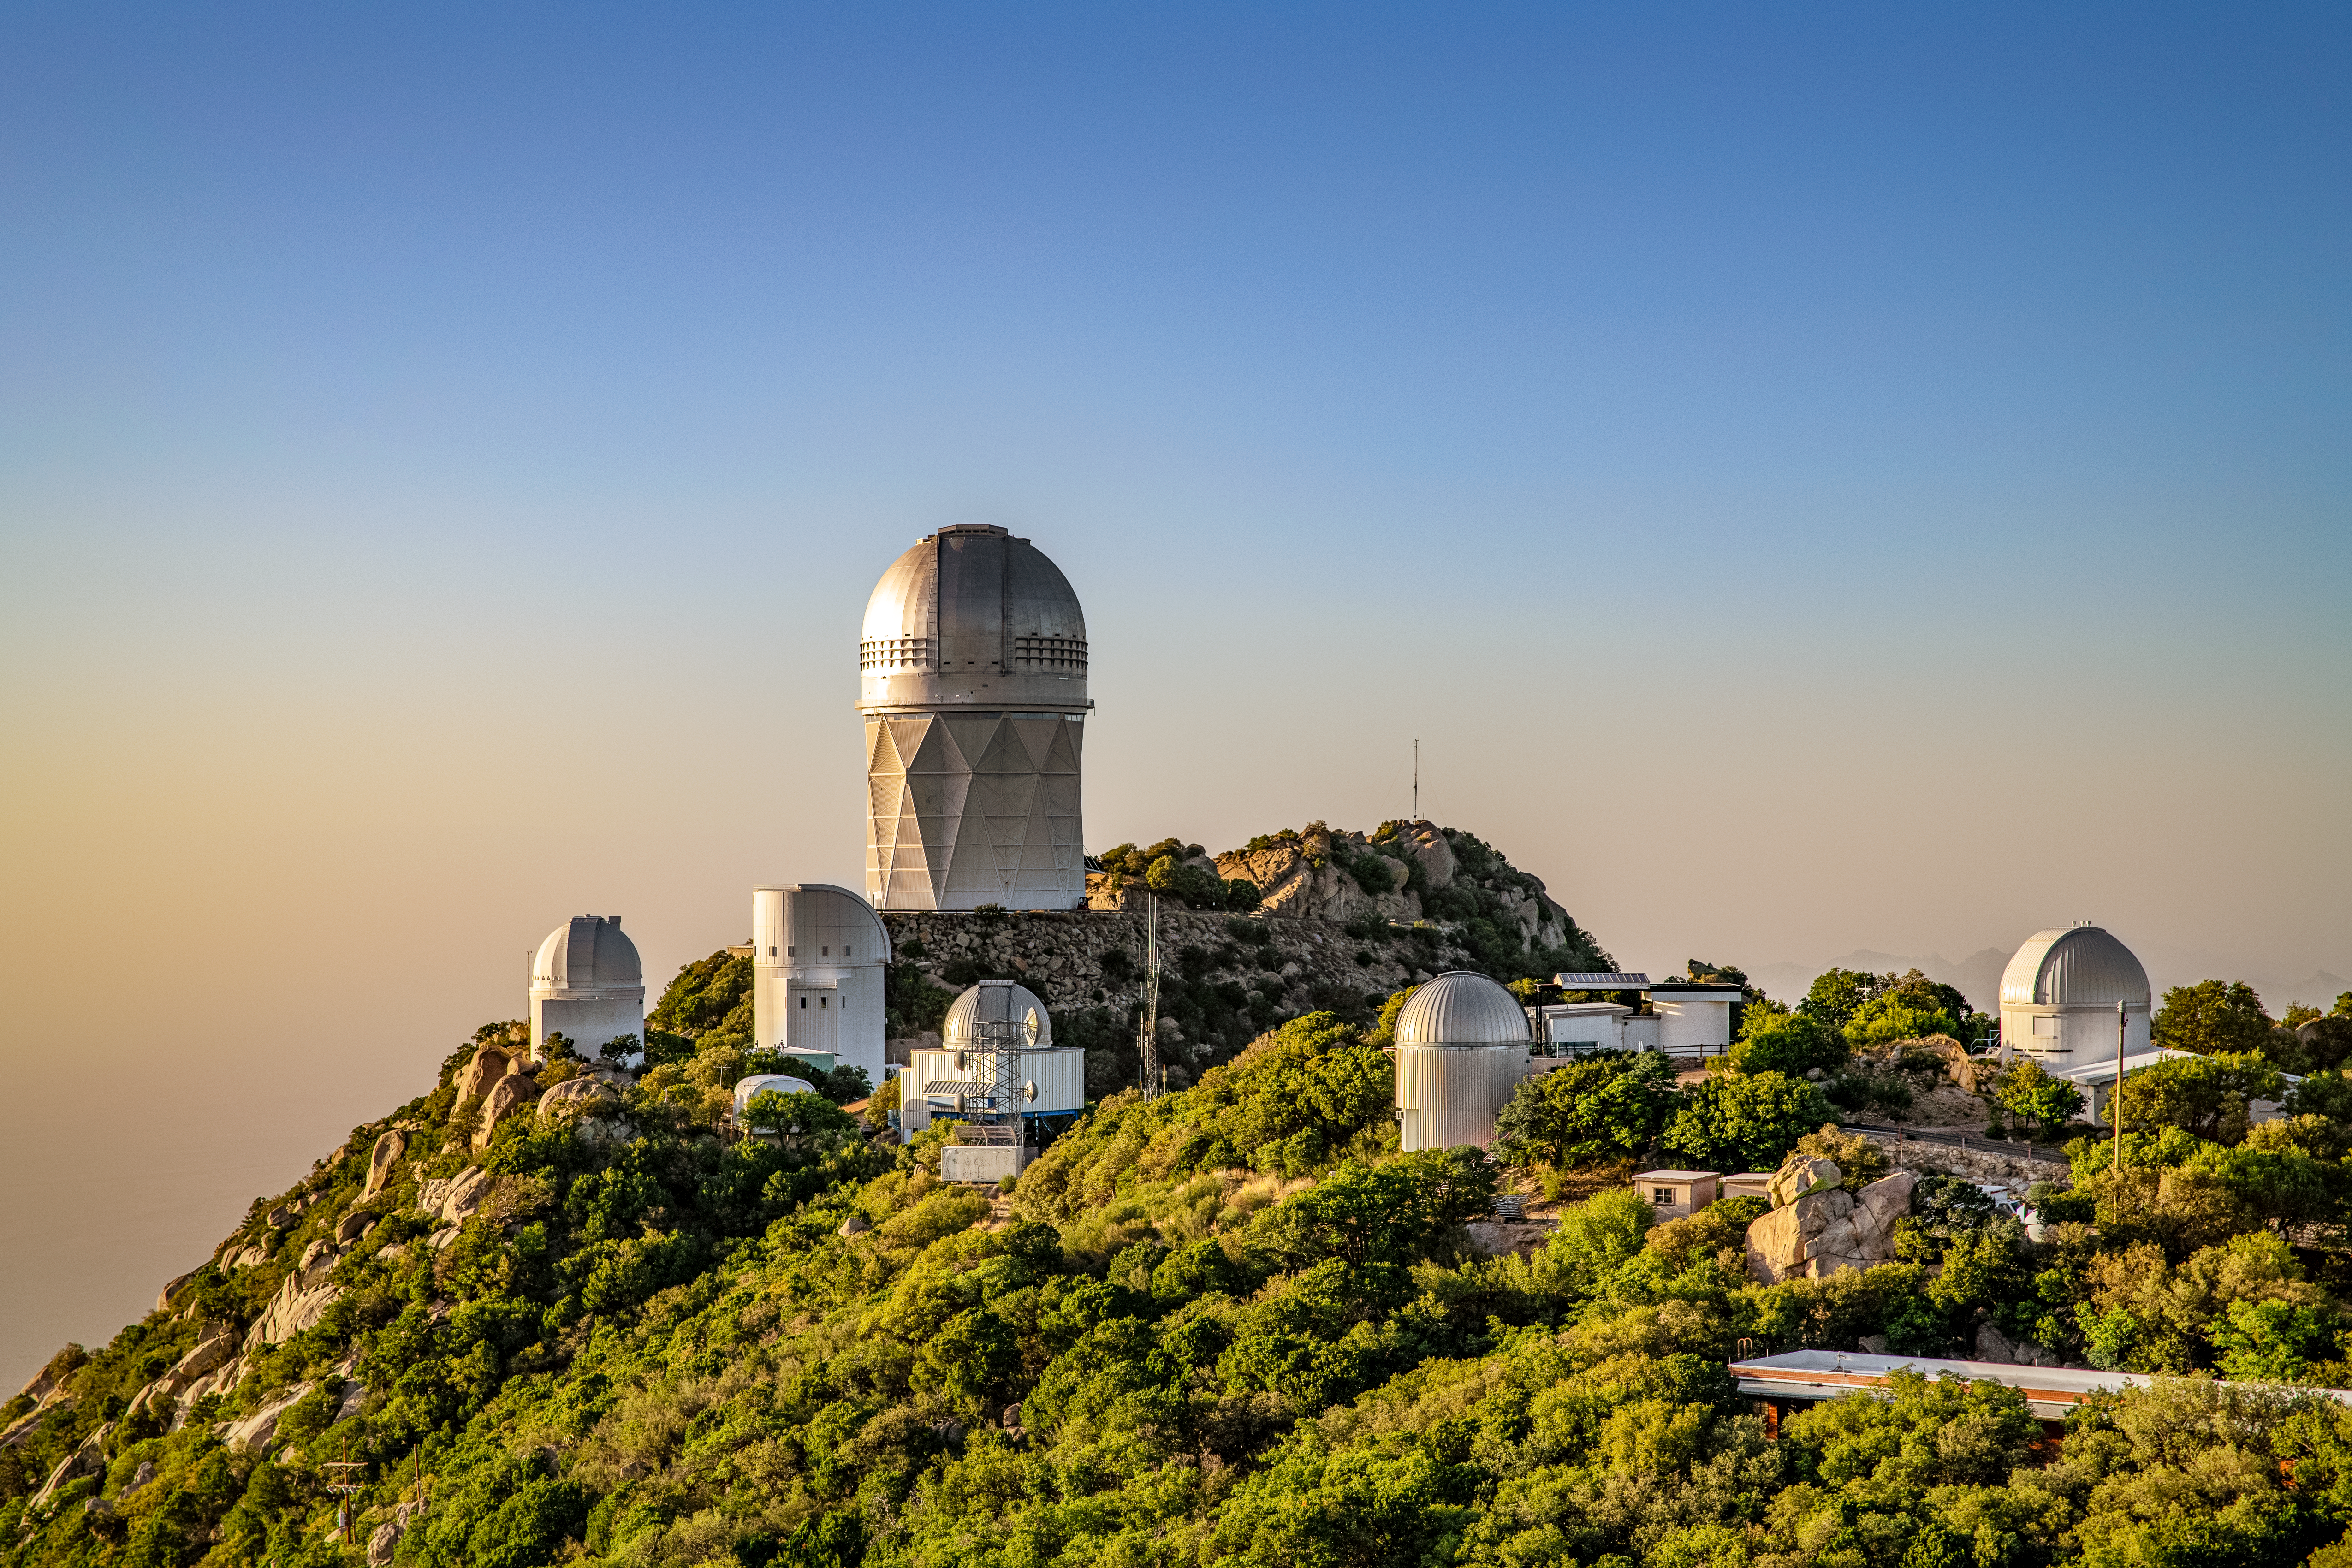

Kitt Peak National Observatory

The Sun sets over the Mayall 4-Meter Telescope, home to the Dark Energy Spectroscopic Instrument (DESI), at Kitt Peak National Observatory on Monday, May 21, 2018 in Tucson, Arizona.

Credit: Marilyn Chung/Lawrence Berkeley National Lab/KPNO/NOIRLab/NSF/AURA